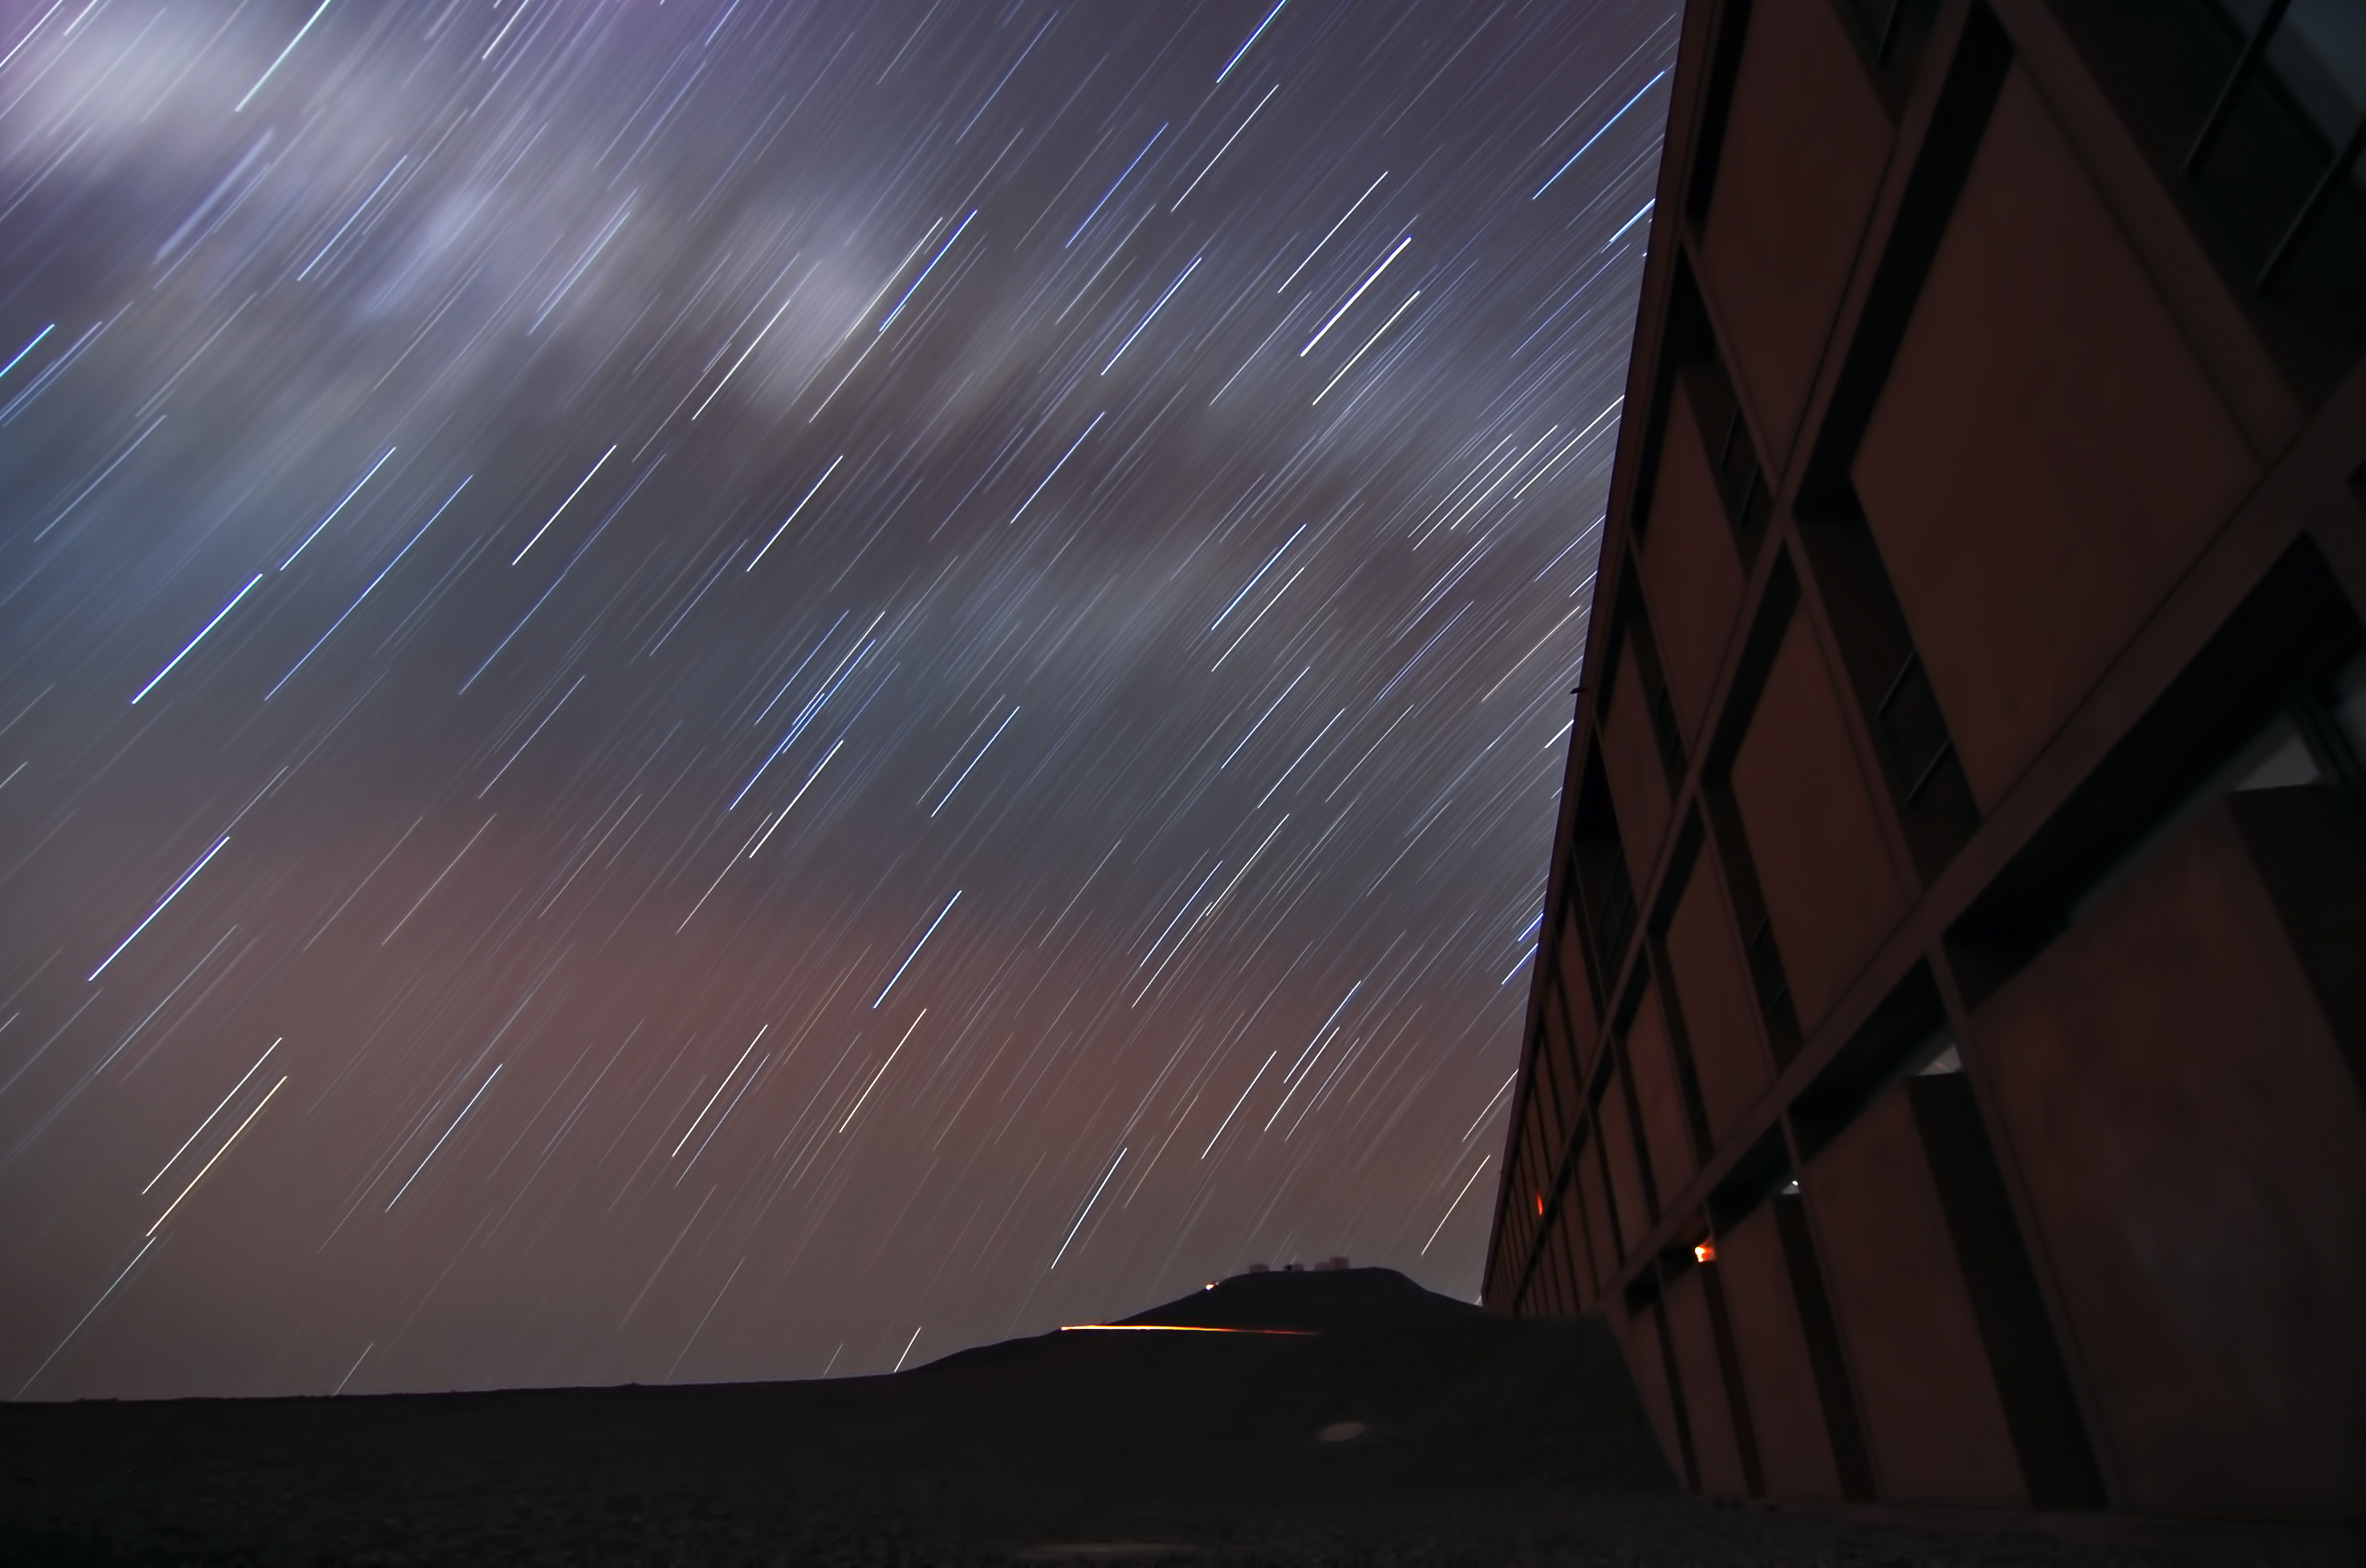

Residencia and startrails

A long exposure photograph with the Residencia in the foreground.

Credit: G. Brammer/ESO